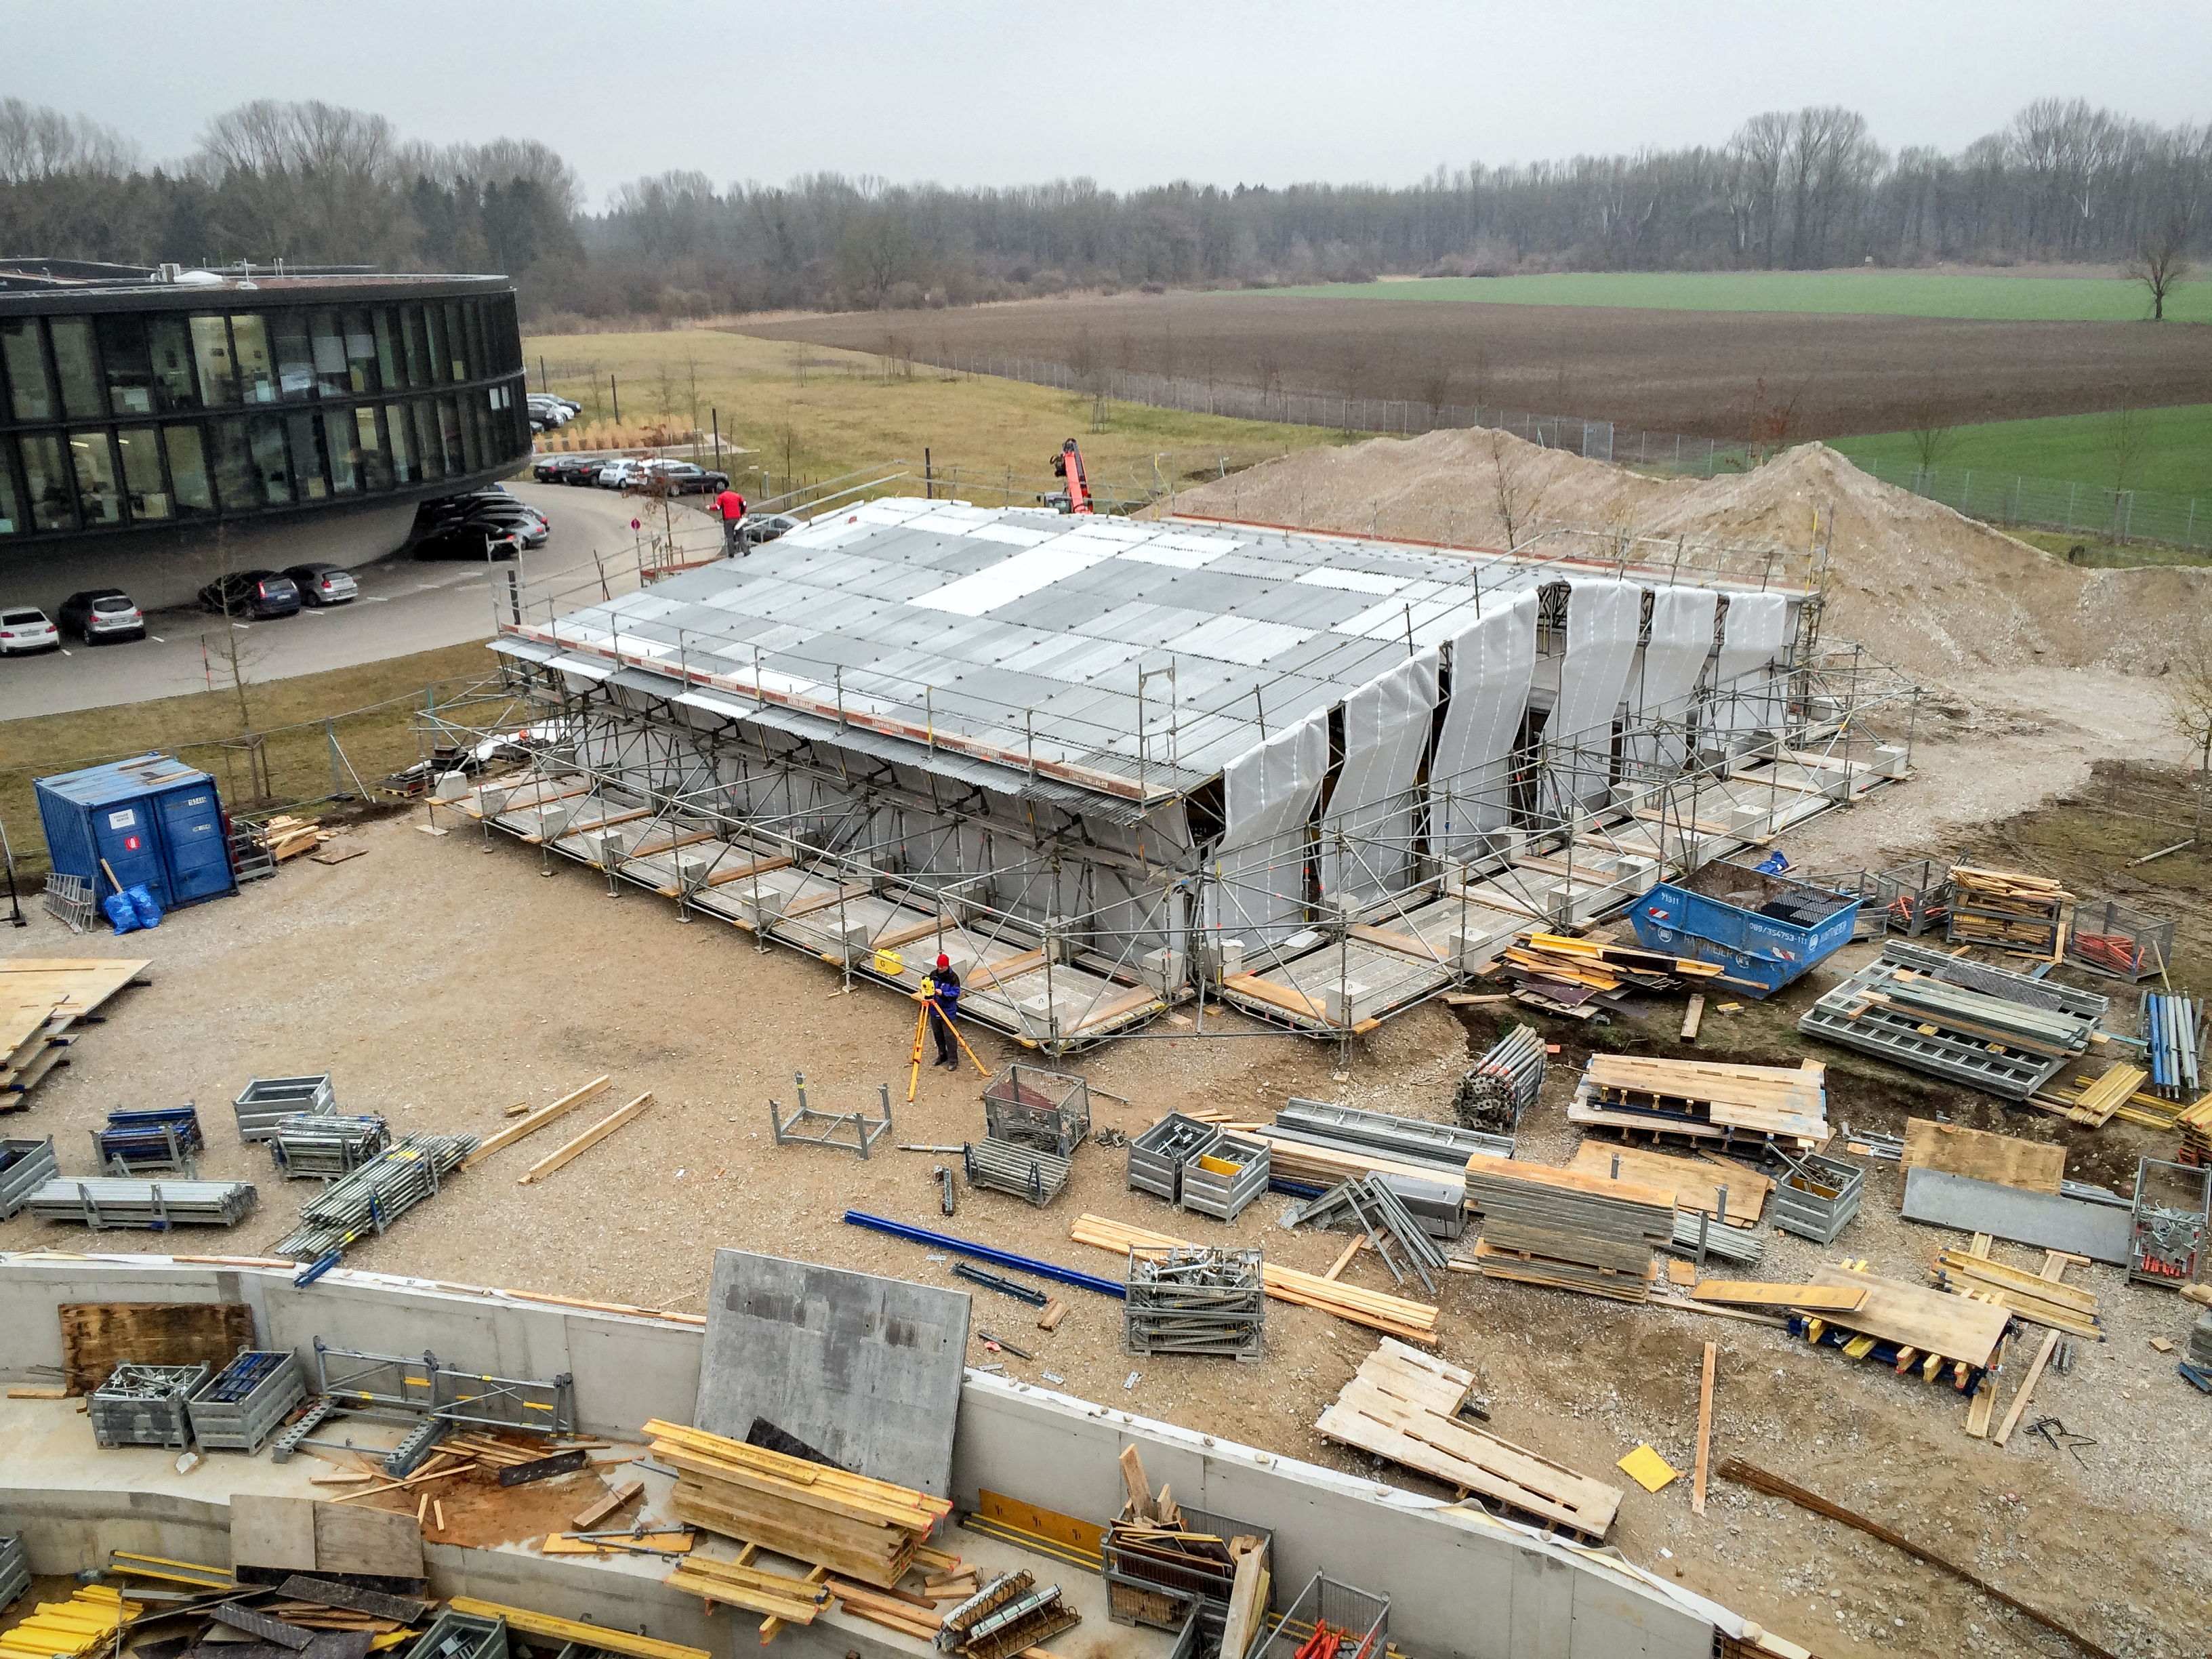

First steps

First steps in the construction of the ESO Supernova Planetarium & Visitor Centre.

Credit: Architekten Bernhardt + Partner (www.bp-da.de)